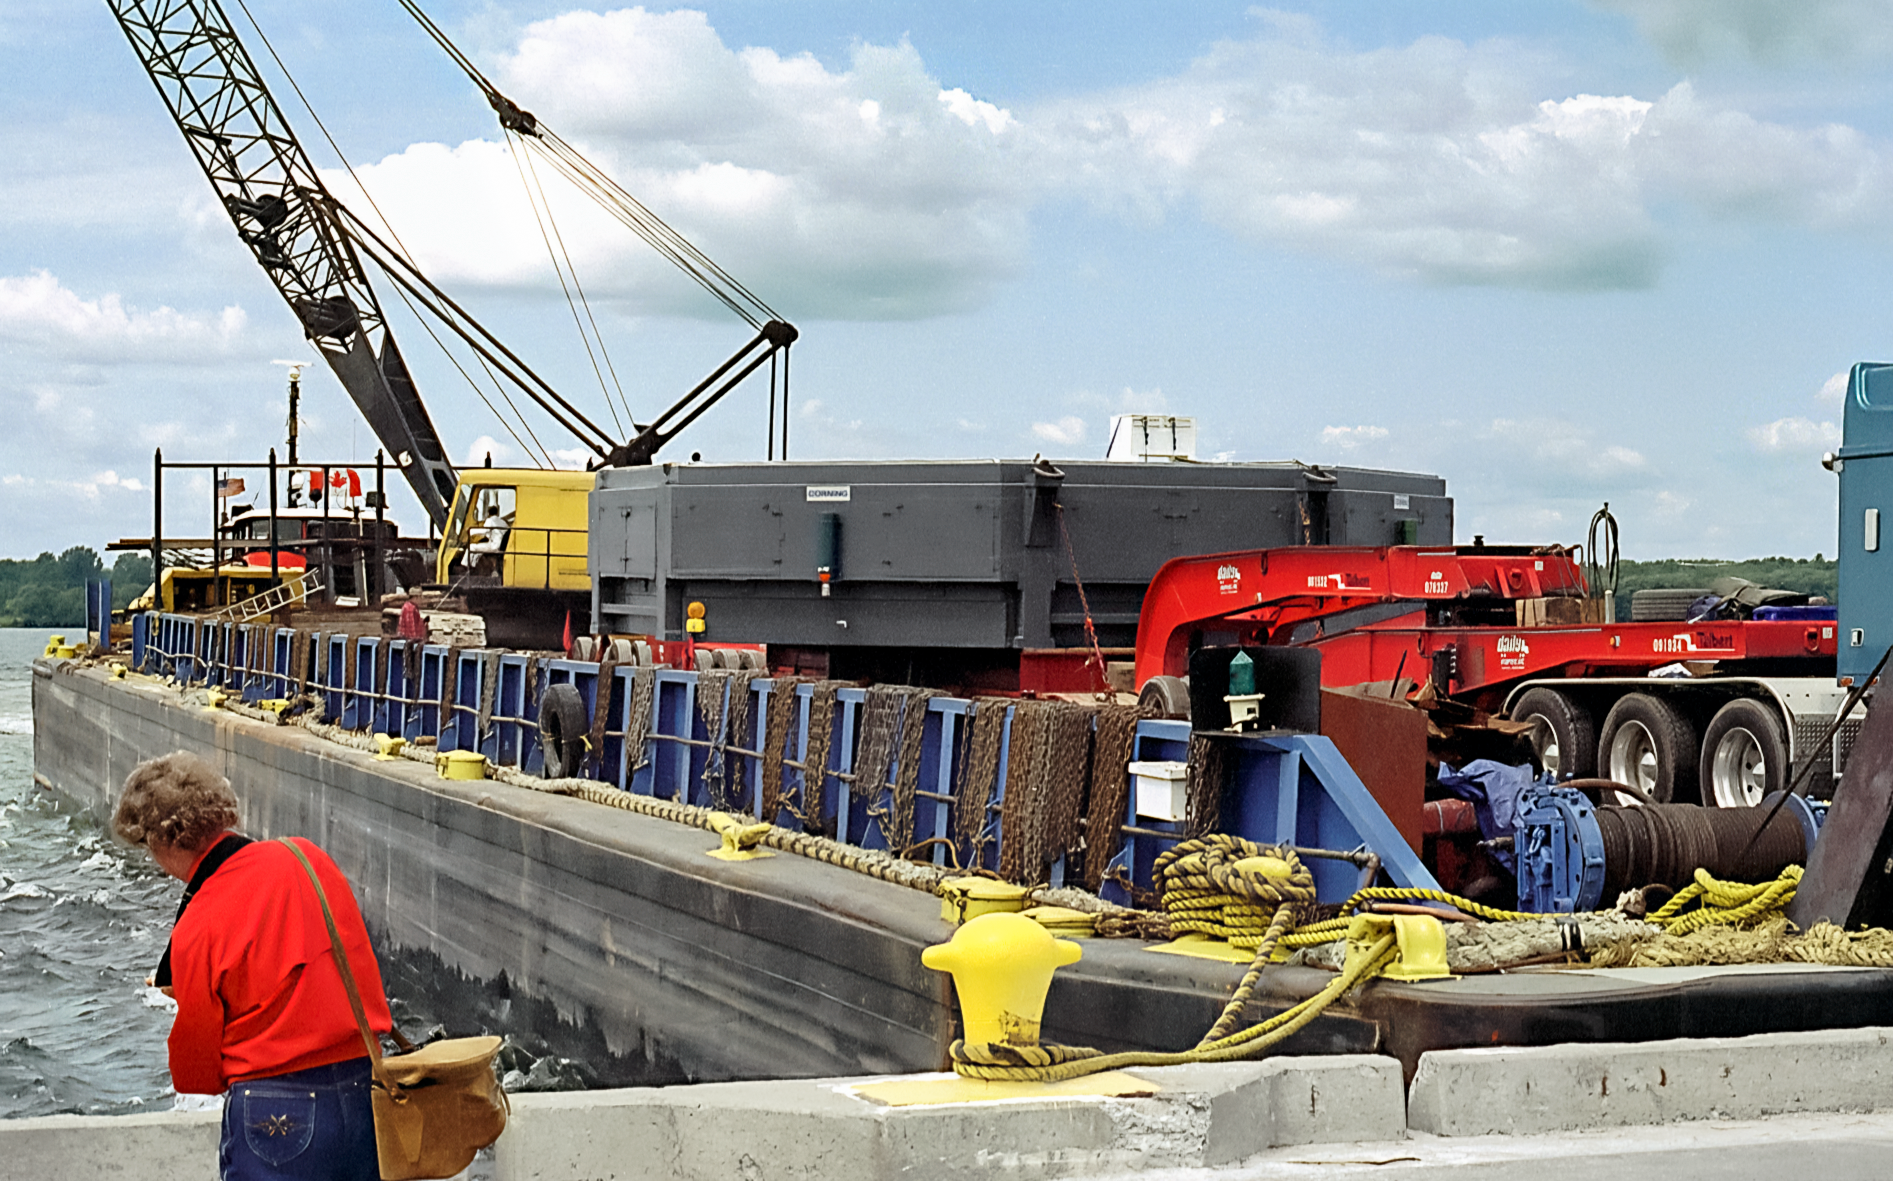

Before the Gemini Mirror's Transatlantic Trip

A gigantic mirror meant for one of the twin telescopes in the International Gemini Observatory arrives at the port in Ogdensburg, New York. It had just been manufactured at the Corning factory in Canton, New York and will soon start a transatlantic voyage to France where it will be polished. This image was captured in May 1997.

Credit: NOIRLab/NSF/AURA